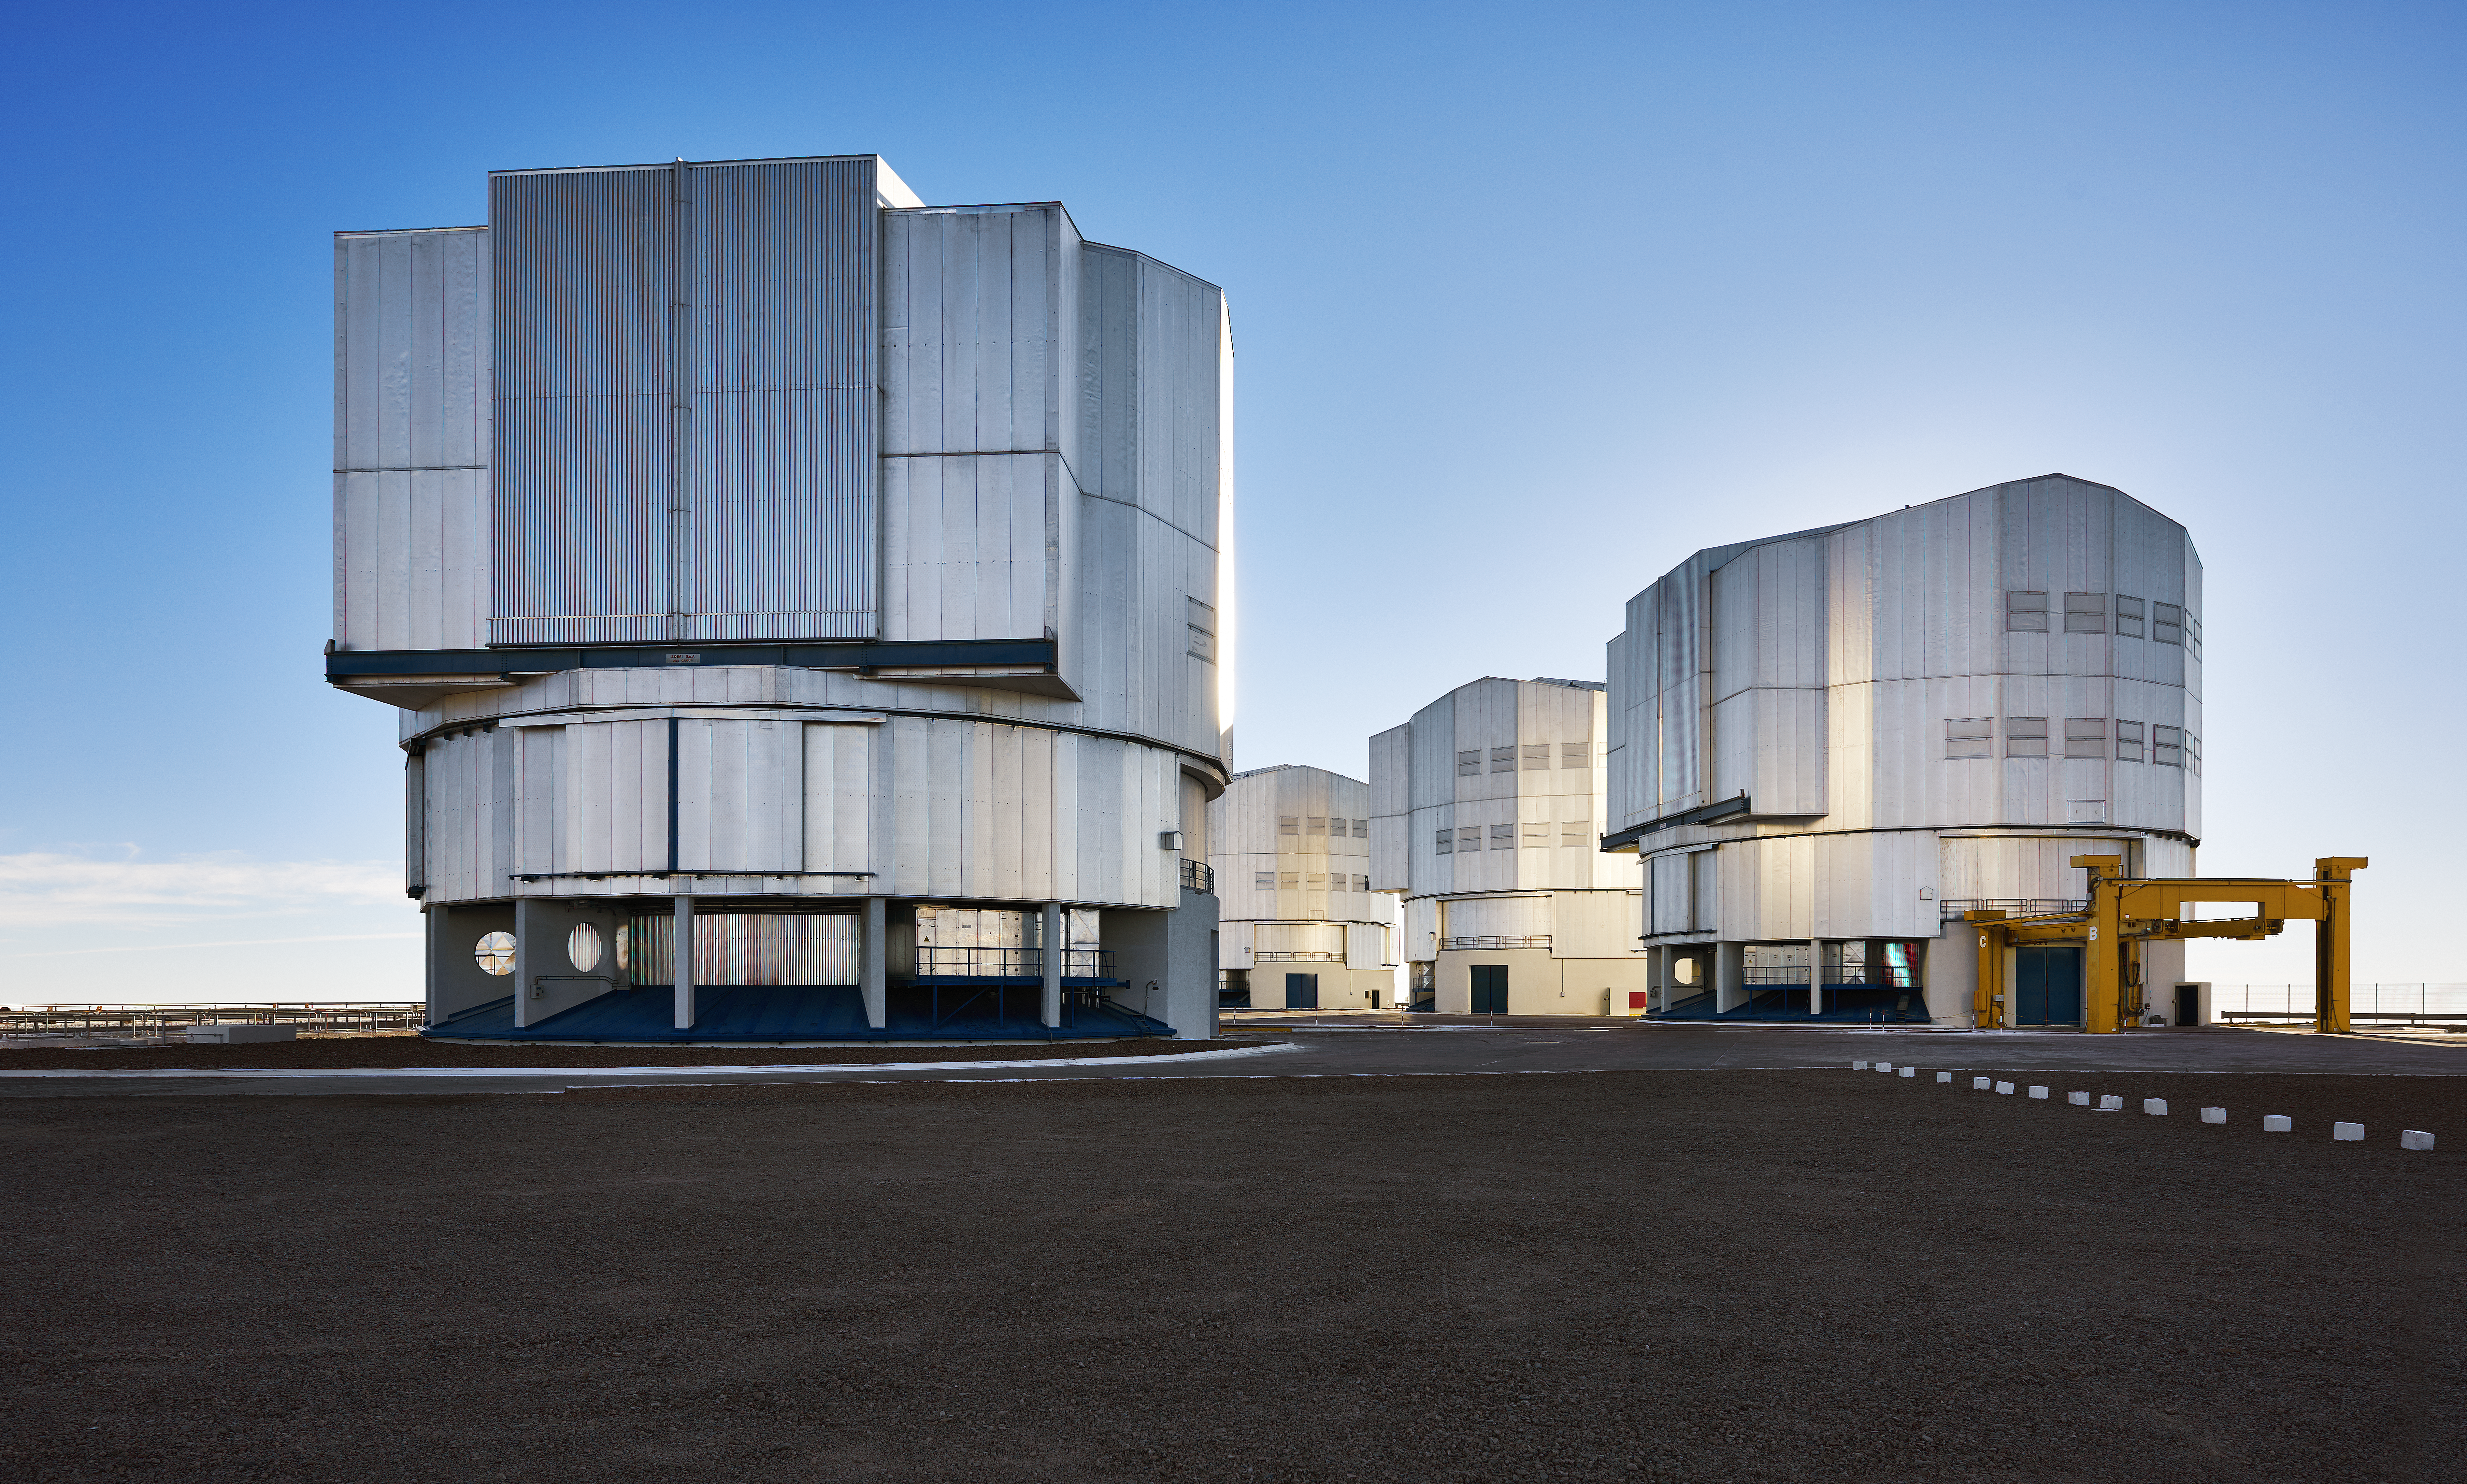

A family of four

A soft but steely portrait of the VLT Unit Telescopes at Paranal.

Credit: Enrico Sacchetti/ESO